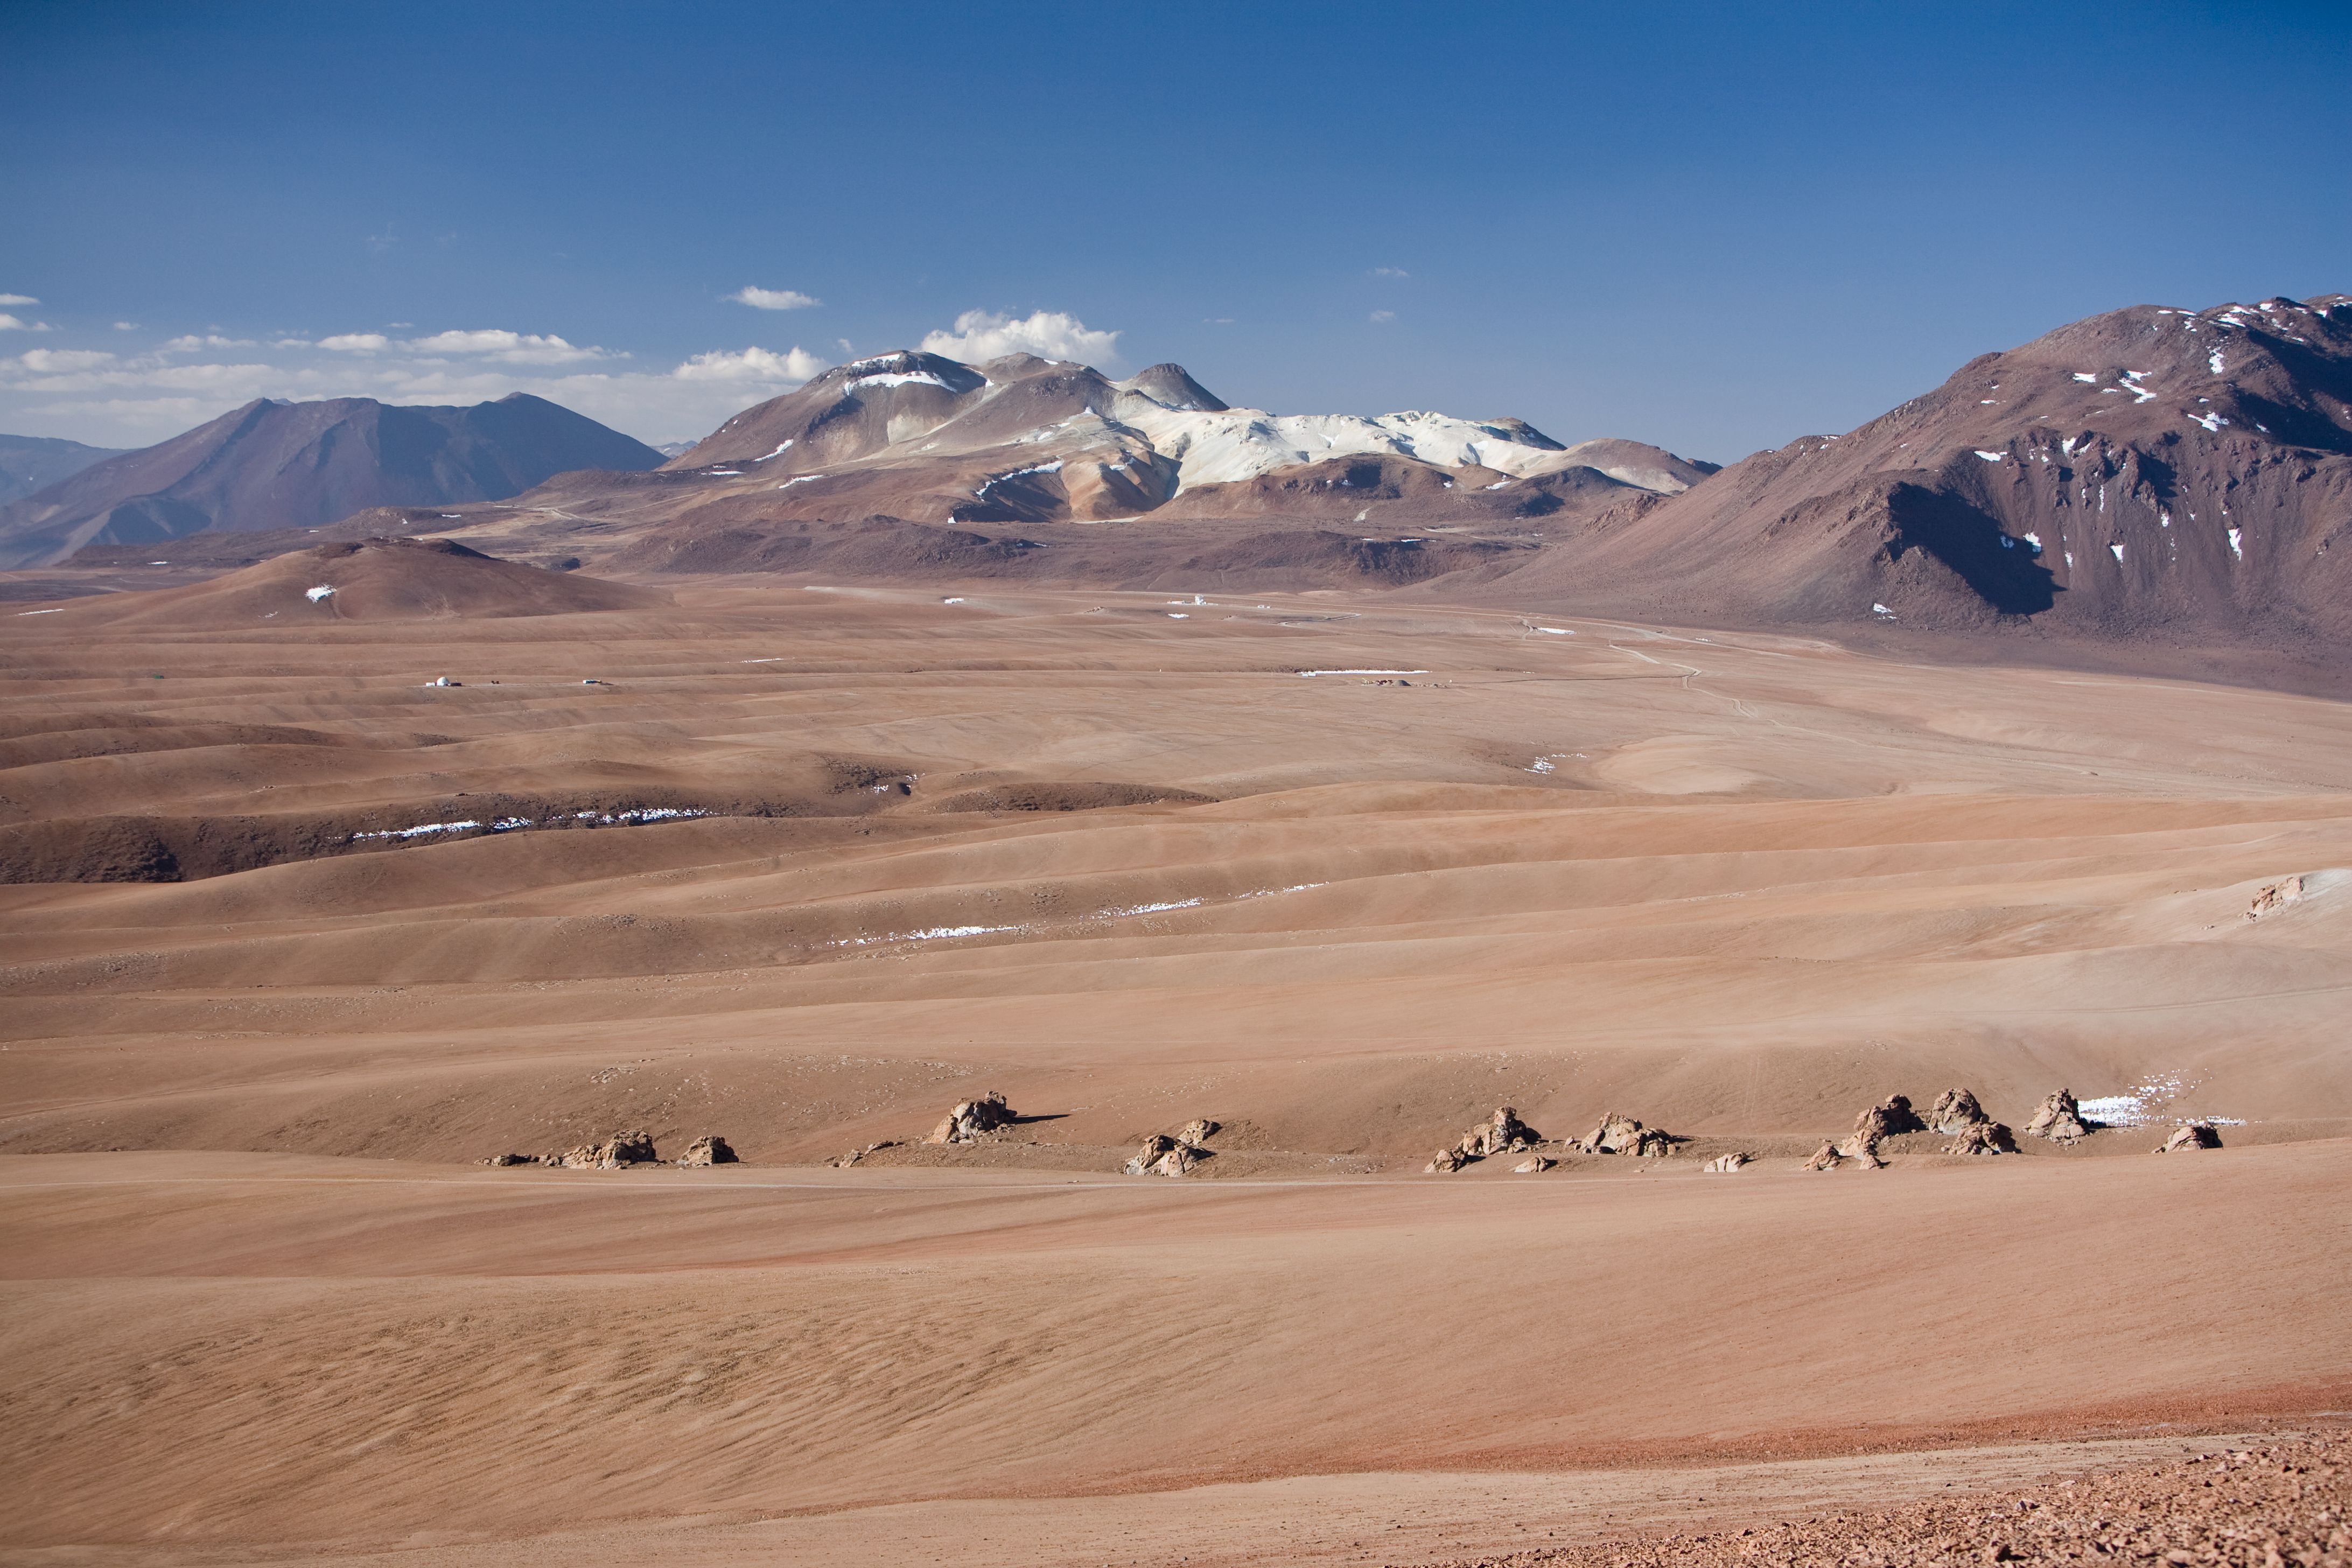

Chajnantor

Tele-view toward the north of Chajnantor plateau. The APEX is visible in background, behind the construction site of the ALMA operation site. Image taken in December 2005.

Credit: ESO/H.H.Heyer